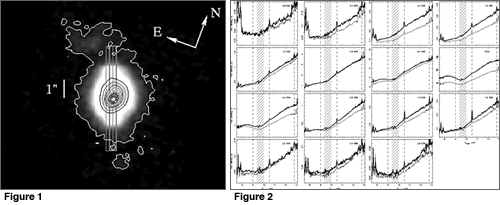

Central portion of NGC 1068

Left. Central portion of the 11.6 micron acquisition image of NGC 1068, with the position of the MICHELLE spectroscopic slits.

Right. MICHELLE mid-infrared spectra extracted in 0.4 arcsecond steps over the central 0.4 x 6.0 arcsecond region of NGC 1068 along a position angle of 20 degrees.

Credit: International Gemini Observatory/NOIRLab/NSF/AURA